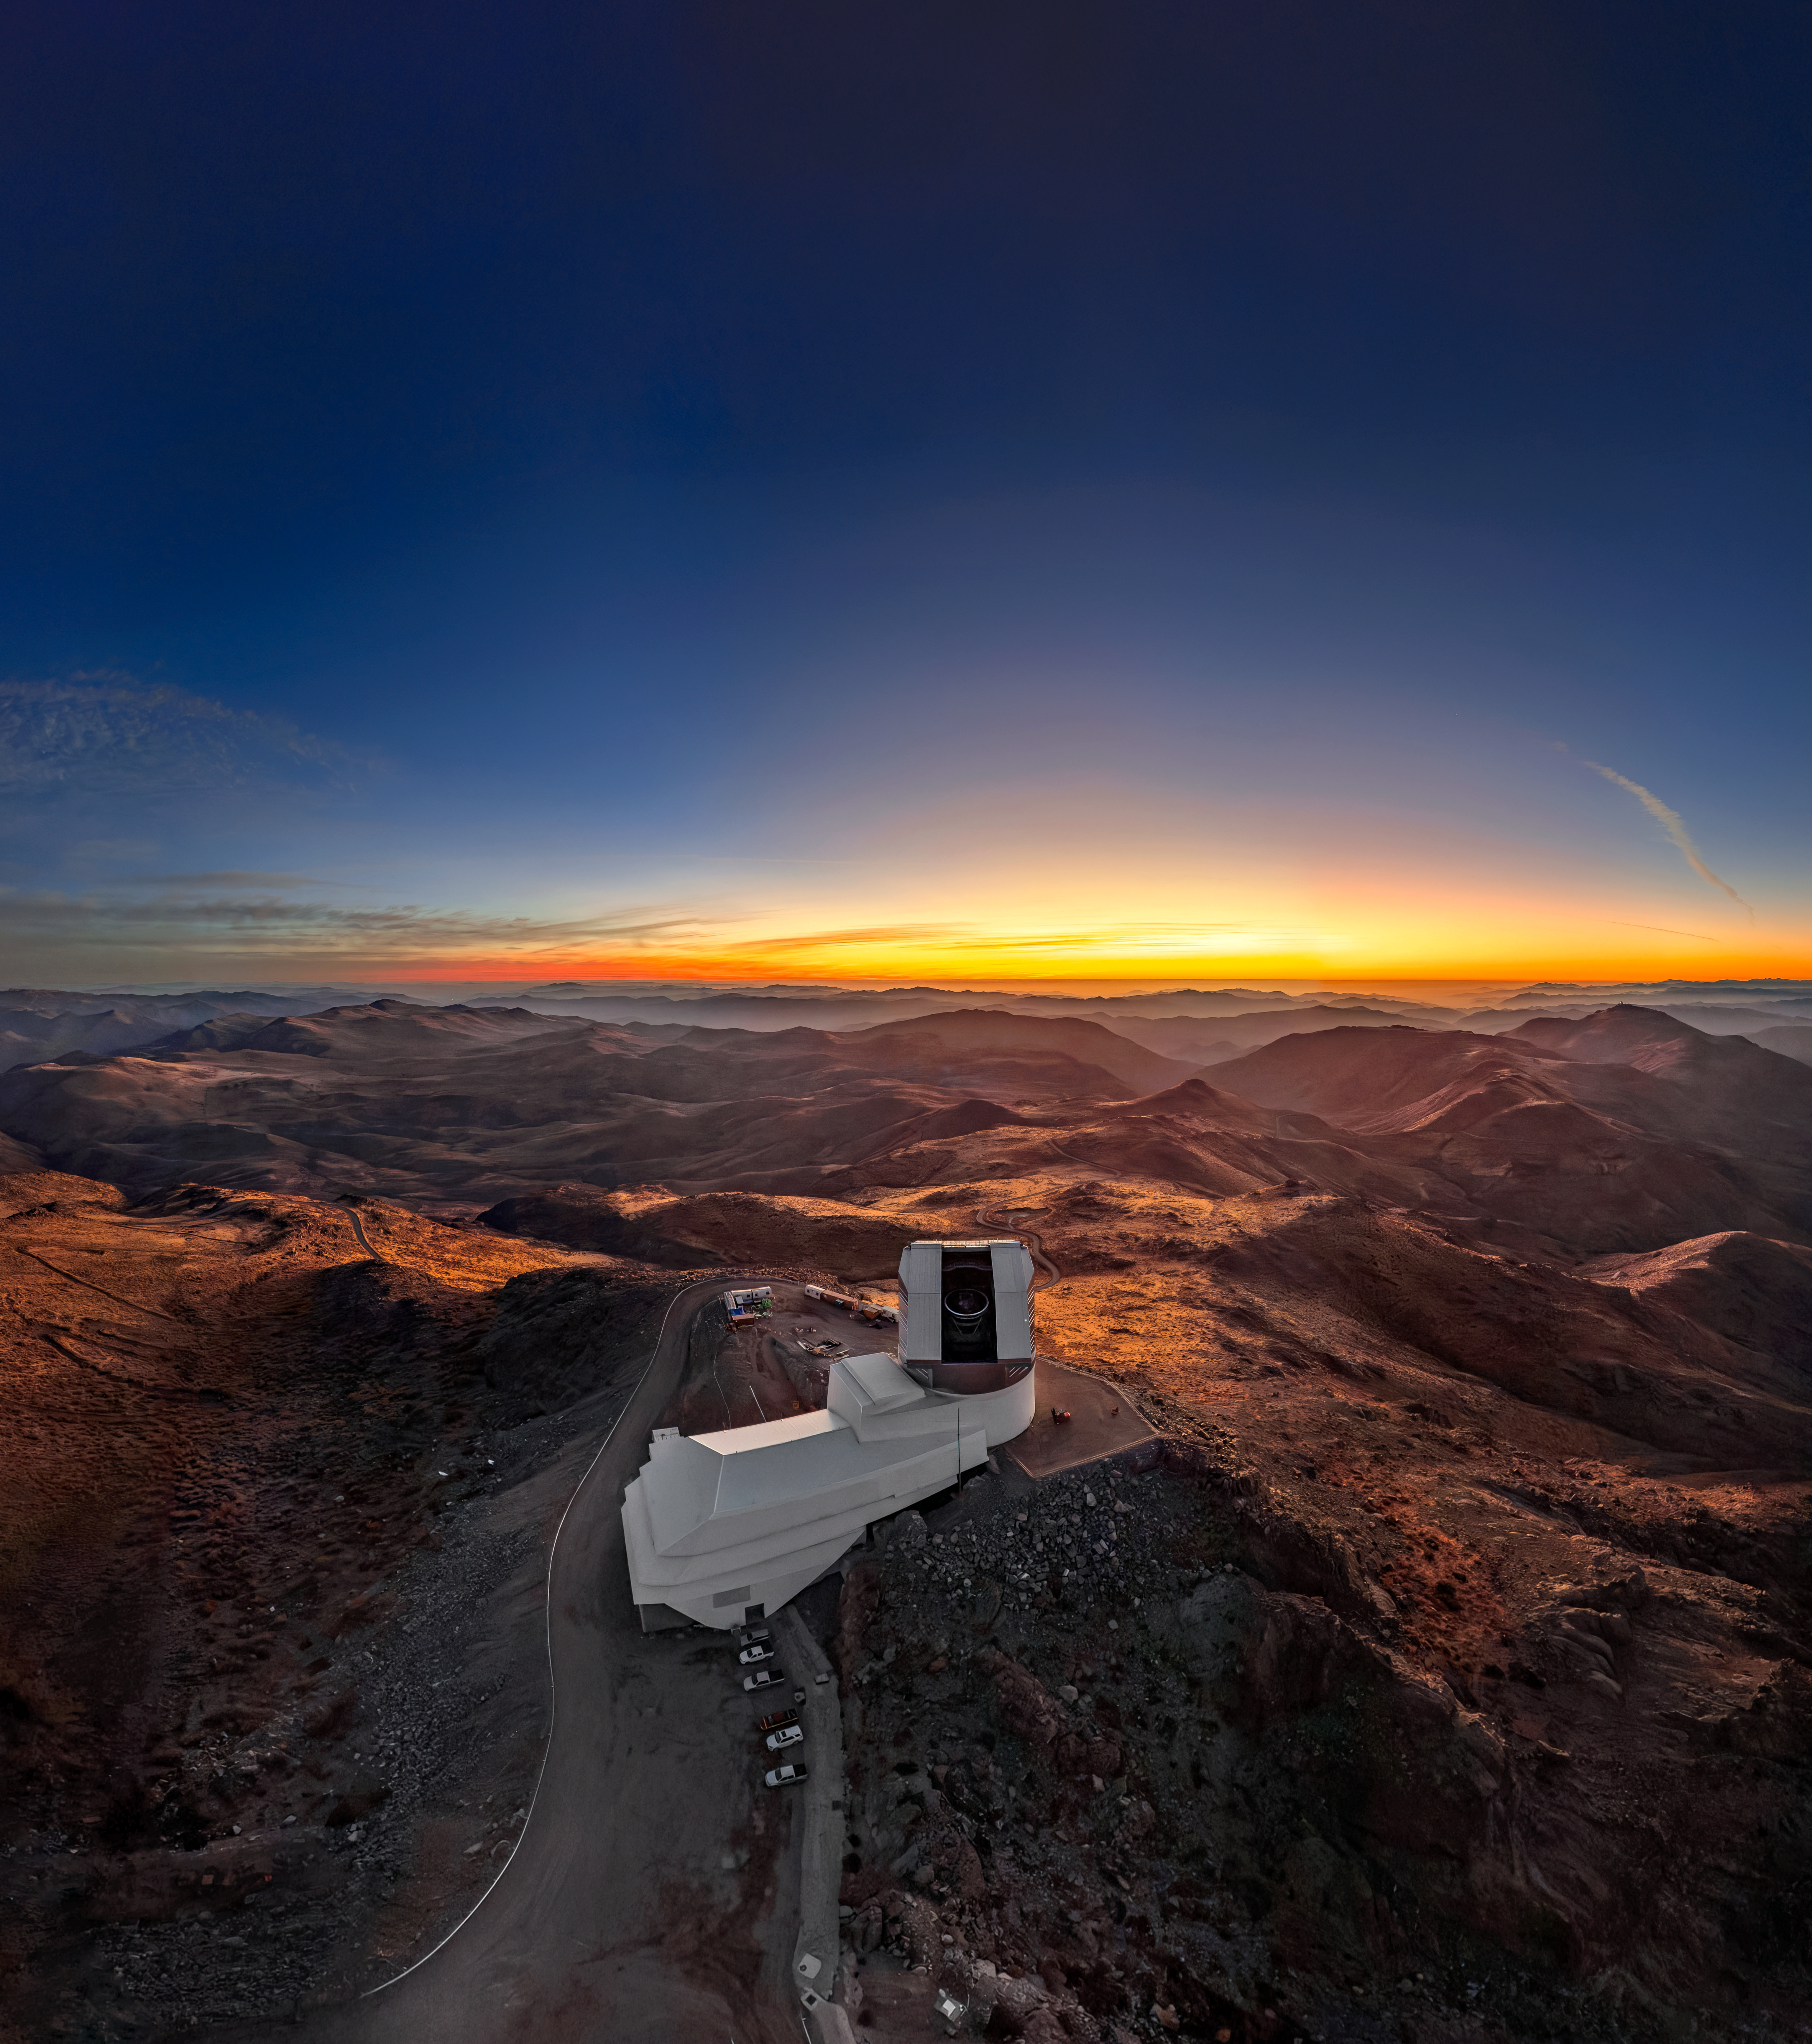

Sunset Before Rubin’s First Look

The view from up high on Cerro Pachón is like nowhere else on Earth. In this bird’s-eye view of NSF–DOE Vera C. Rubin Observatory, golden sunlight glides across the rolling foothills of the Andes in the Coquimbo Region of Chile. Rubin Observatory is jointly funded by the U.S. National Science Foundation (NSF) and the U.S. Department of Energy's Office of Science (DOE/SC). Rubin is a joint program of NSF NOIRLab and DOE’s SLAC National Accelerator Laboratory, which cooperatively operate Rubin.

The climate of this region is exactly why it was selected as Rubin Observatory’s home. Factors that drove the selection included the number of clear nights per year, seasonal weather patterns, and stability of the local atmosphere, which astronomers refer to as seeing. Seeing conditions affect the ability of devices like telescopes to distinguish fine details. When Rubin opened its eyes to the cosmos during its First Look observing campaign in June 2025, the seeing conditions proved to be incredible. This is evident in the immense, high-resolution image of the Trifid and Lagoon Nebulae released as one of Rubin’s first images. Rubin began its 10-year Legacy Survey of Space and Time on 30 June 2026.

This image is also available in a fulldome format.

Theofanis Matsopoulos, the photographer, is a NOIRLab Audiovisual Ambassador.

Credit: NSF–DOE Vera C. Rubin Observatory/NOIRLab/SLAC/AURA/T. Matsopoulos